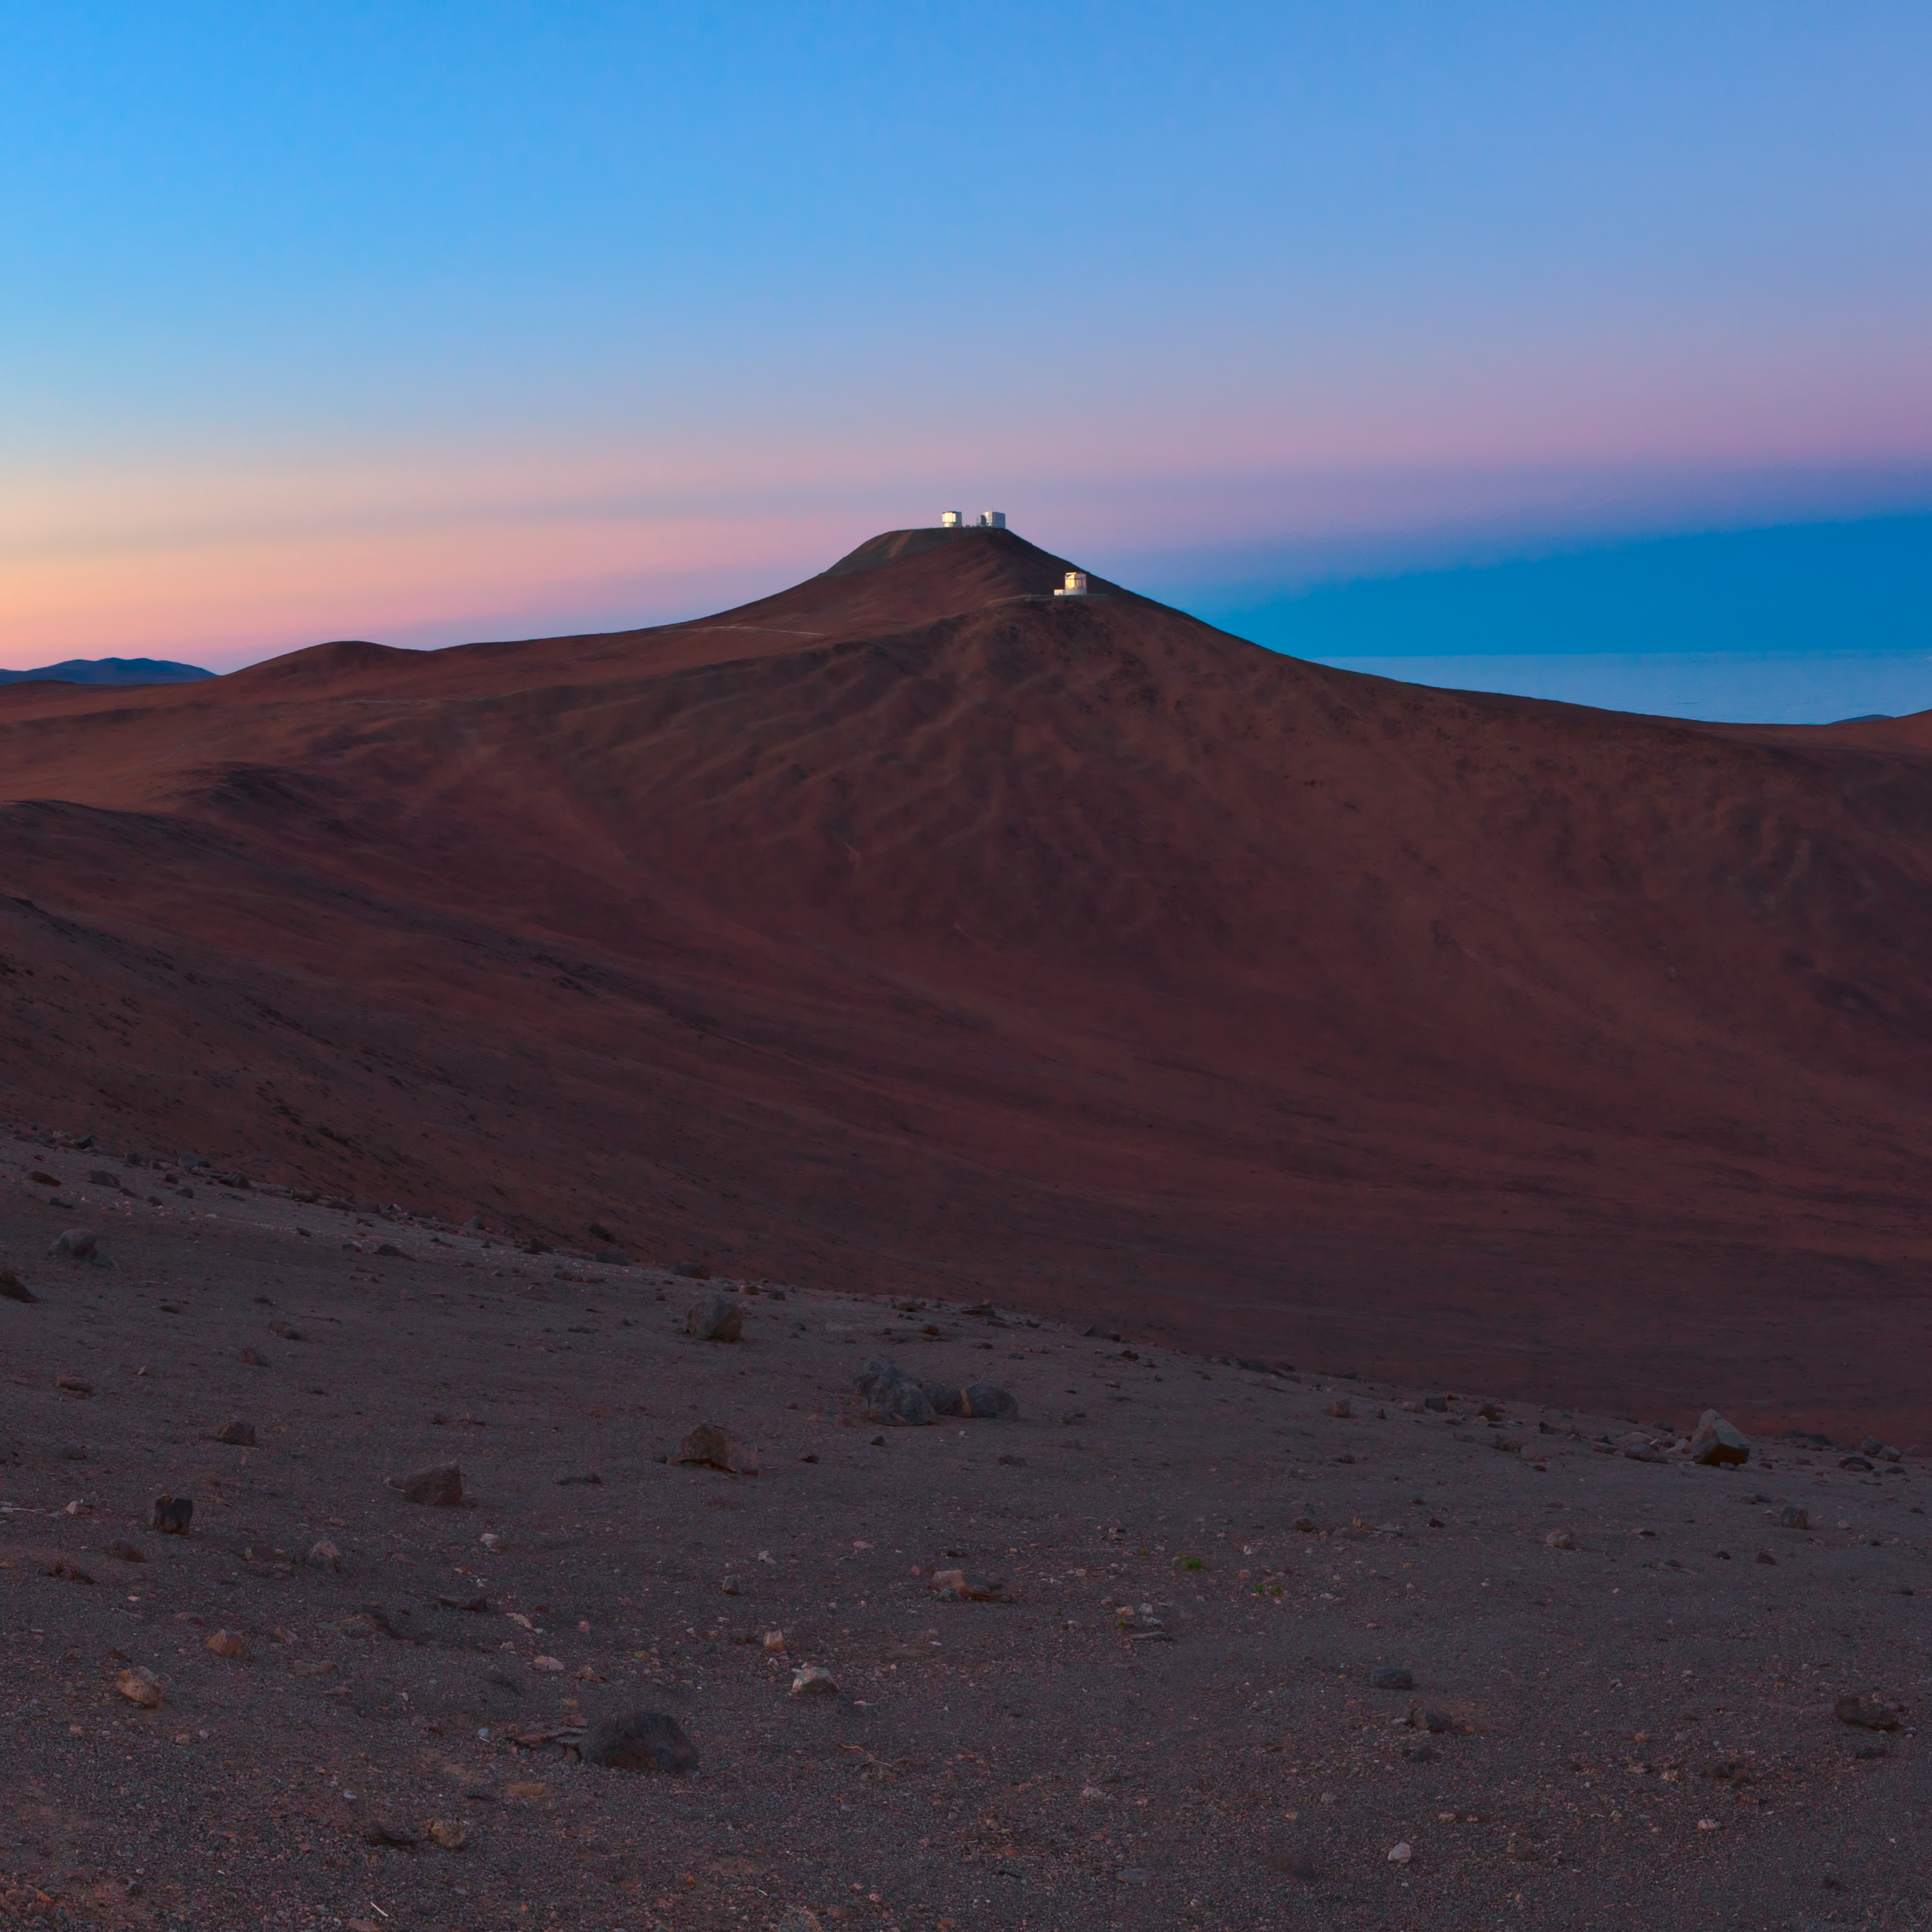

Paranal in the distance

The Atacama desert, with Paranal on the horizon.

Credit: ESO/B. Tafreshi (twanight.org)